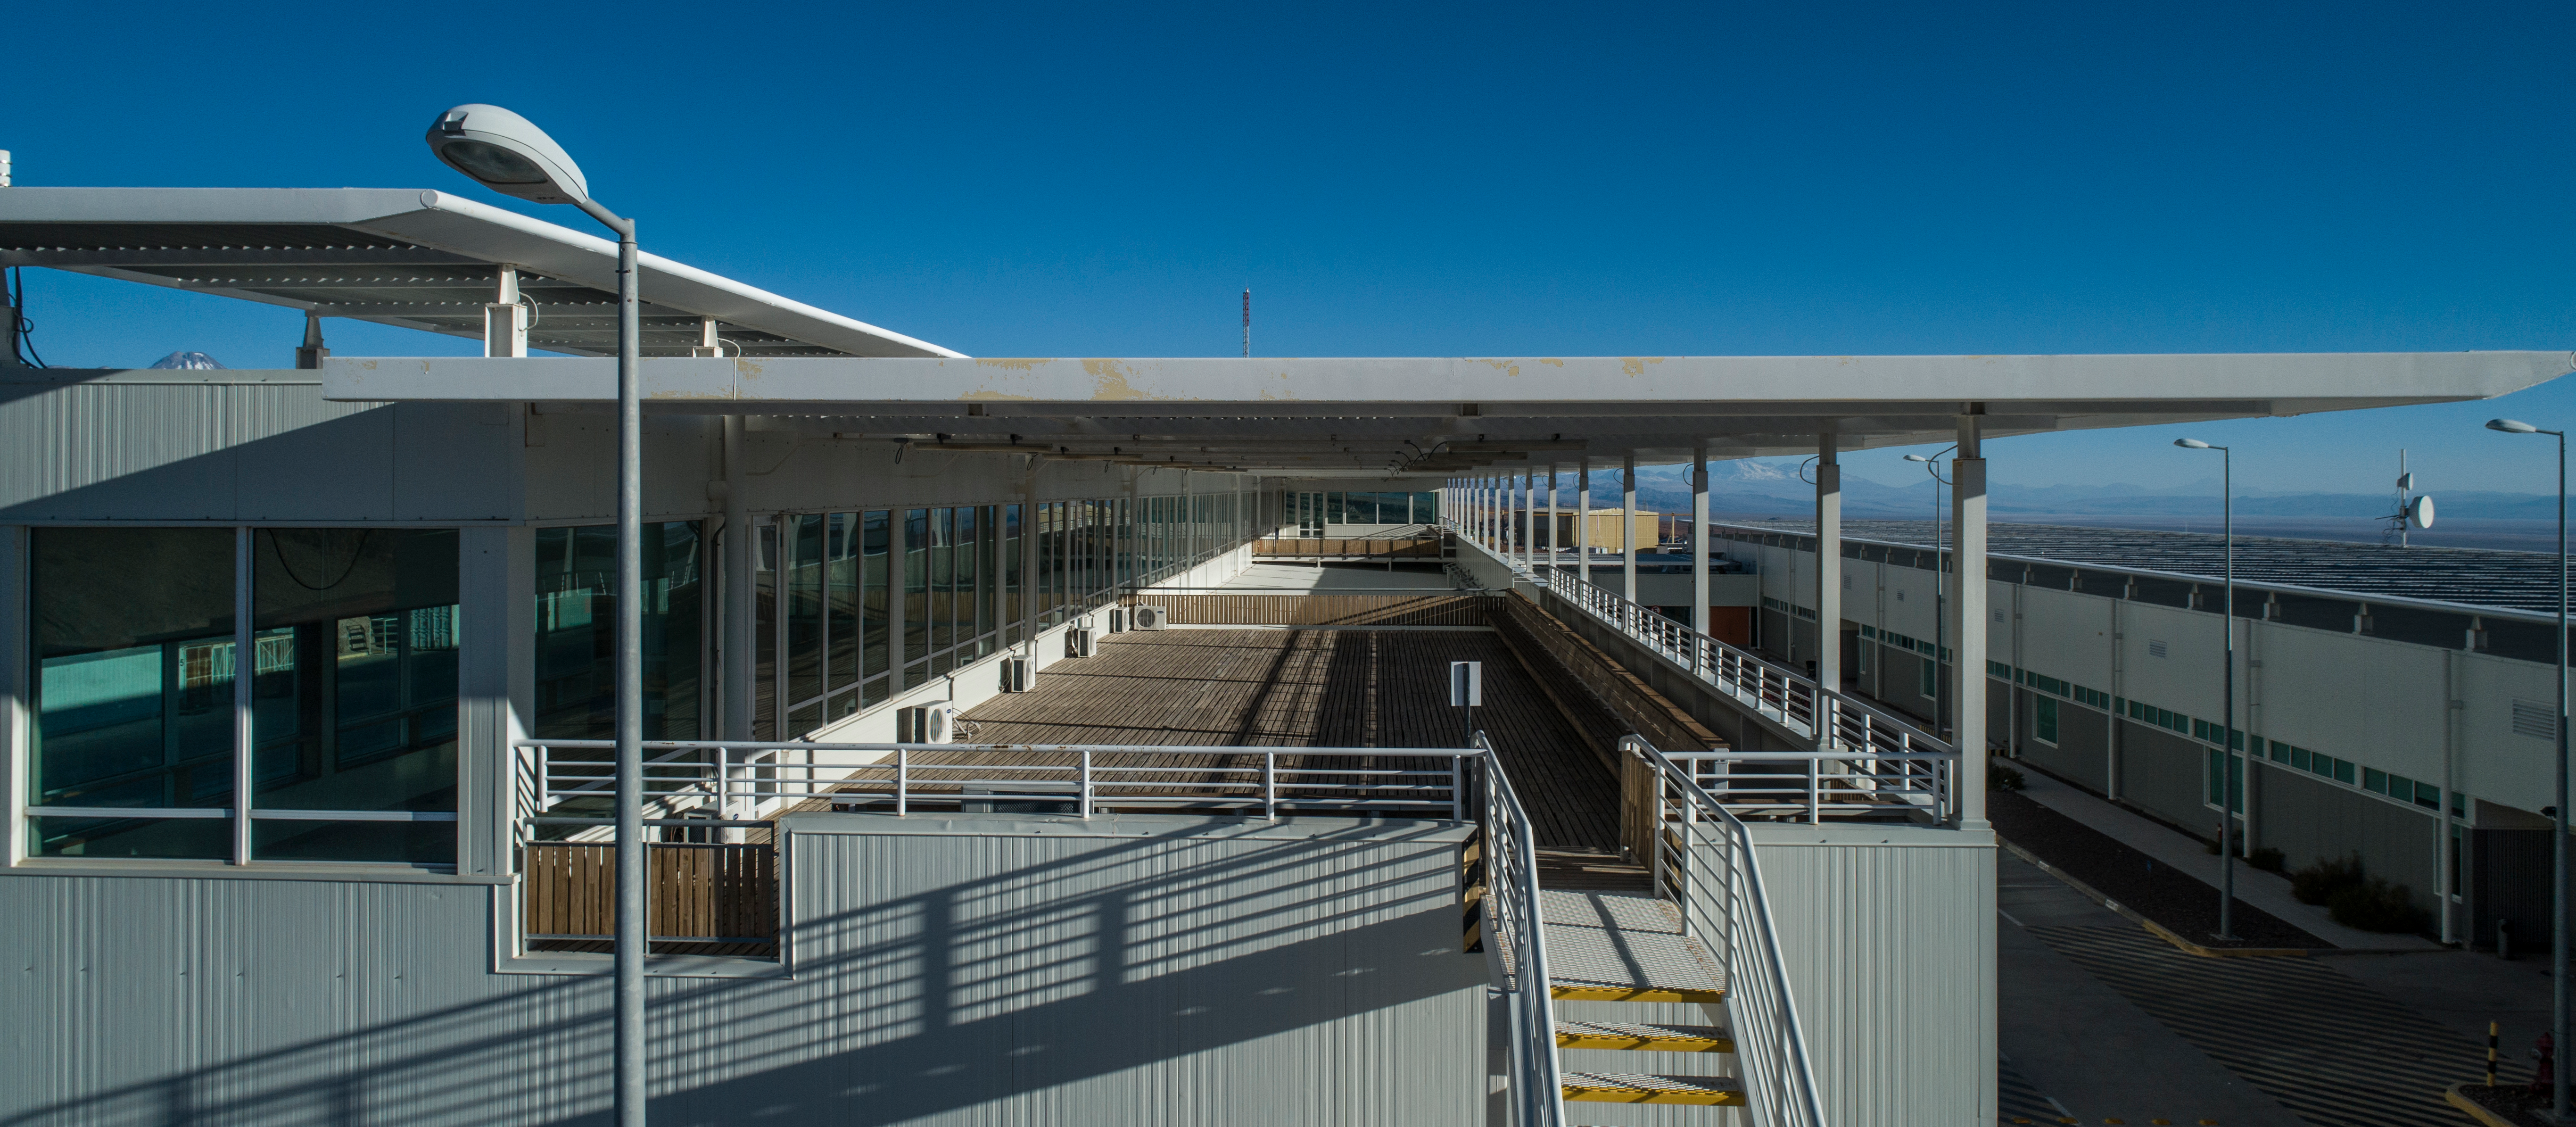

ALMA shutdown due to the Covid-19 pandemic in 2020

ALMA shutdown due to the Covid-19 pandemic in 2020. A Caretaking Team was in charge of guarding the observatory. A drone registered this images, accounting for the solitude of the ALMA base camp (OSF) and the antennas in the Chajnantor Plateau.

Credit: Ariel Marinkovic – X-CAM-ALMA (ESO/NAOJ/NRAO)